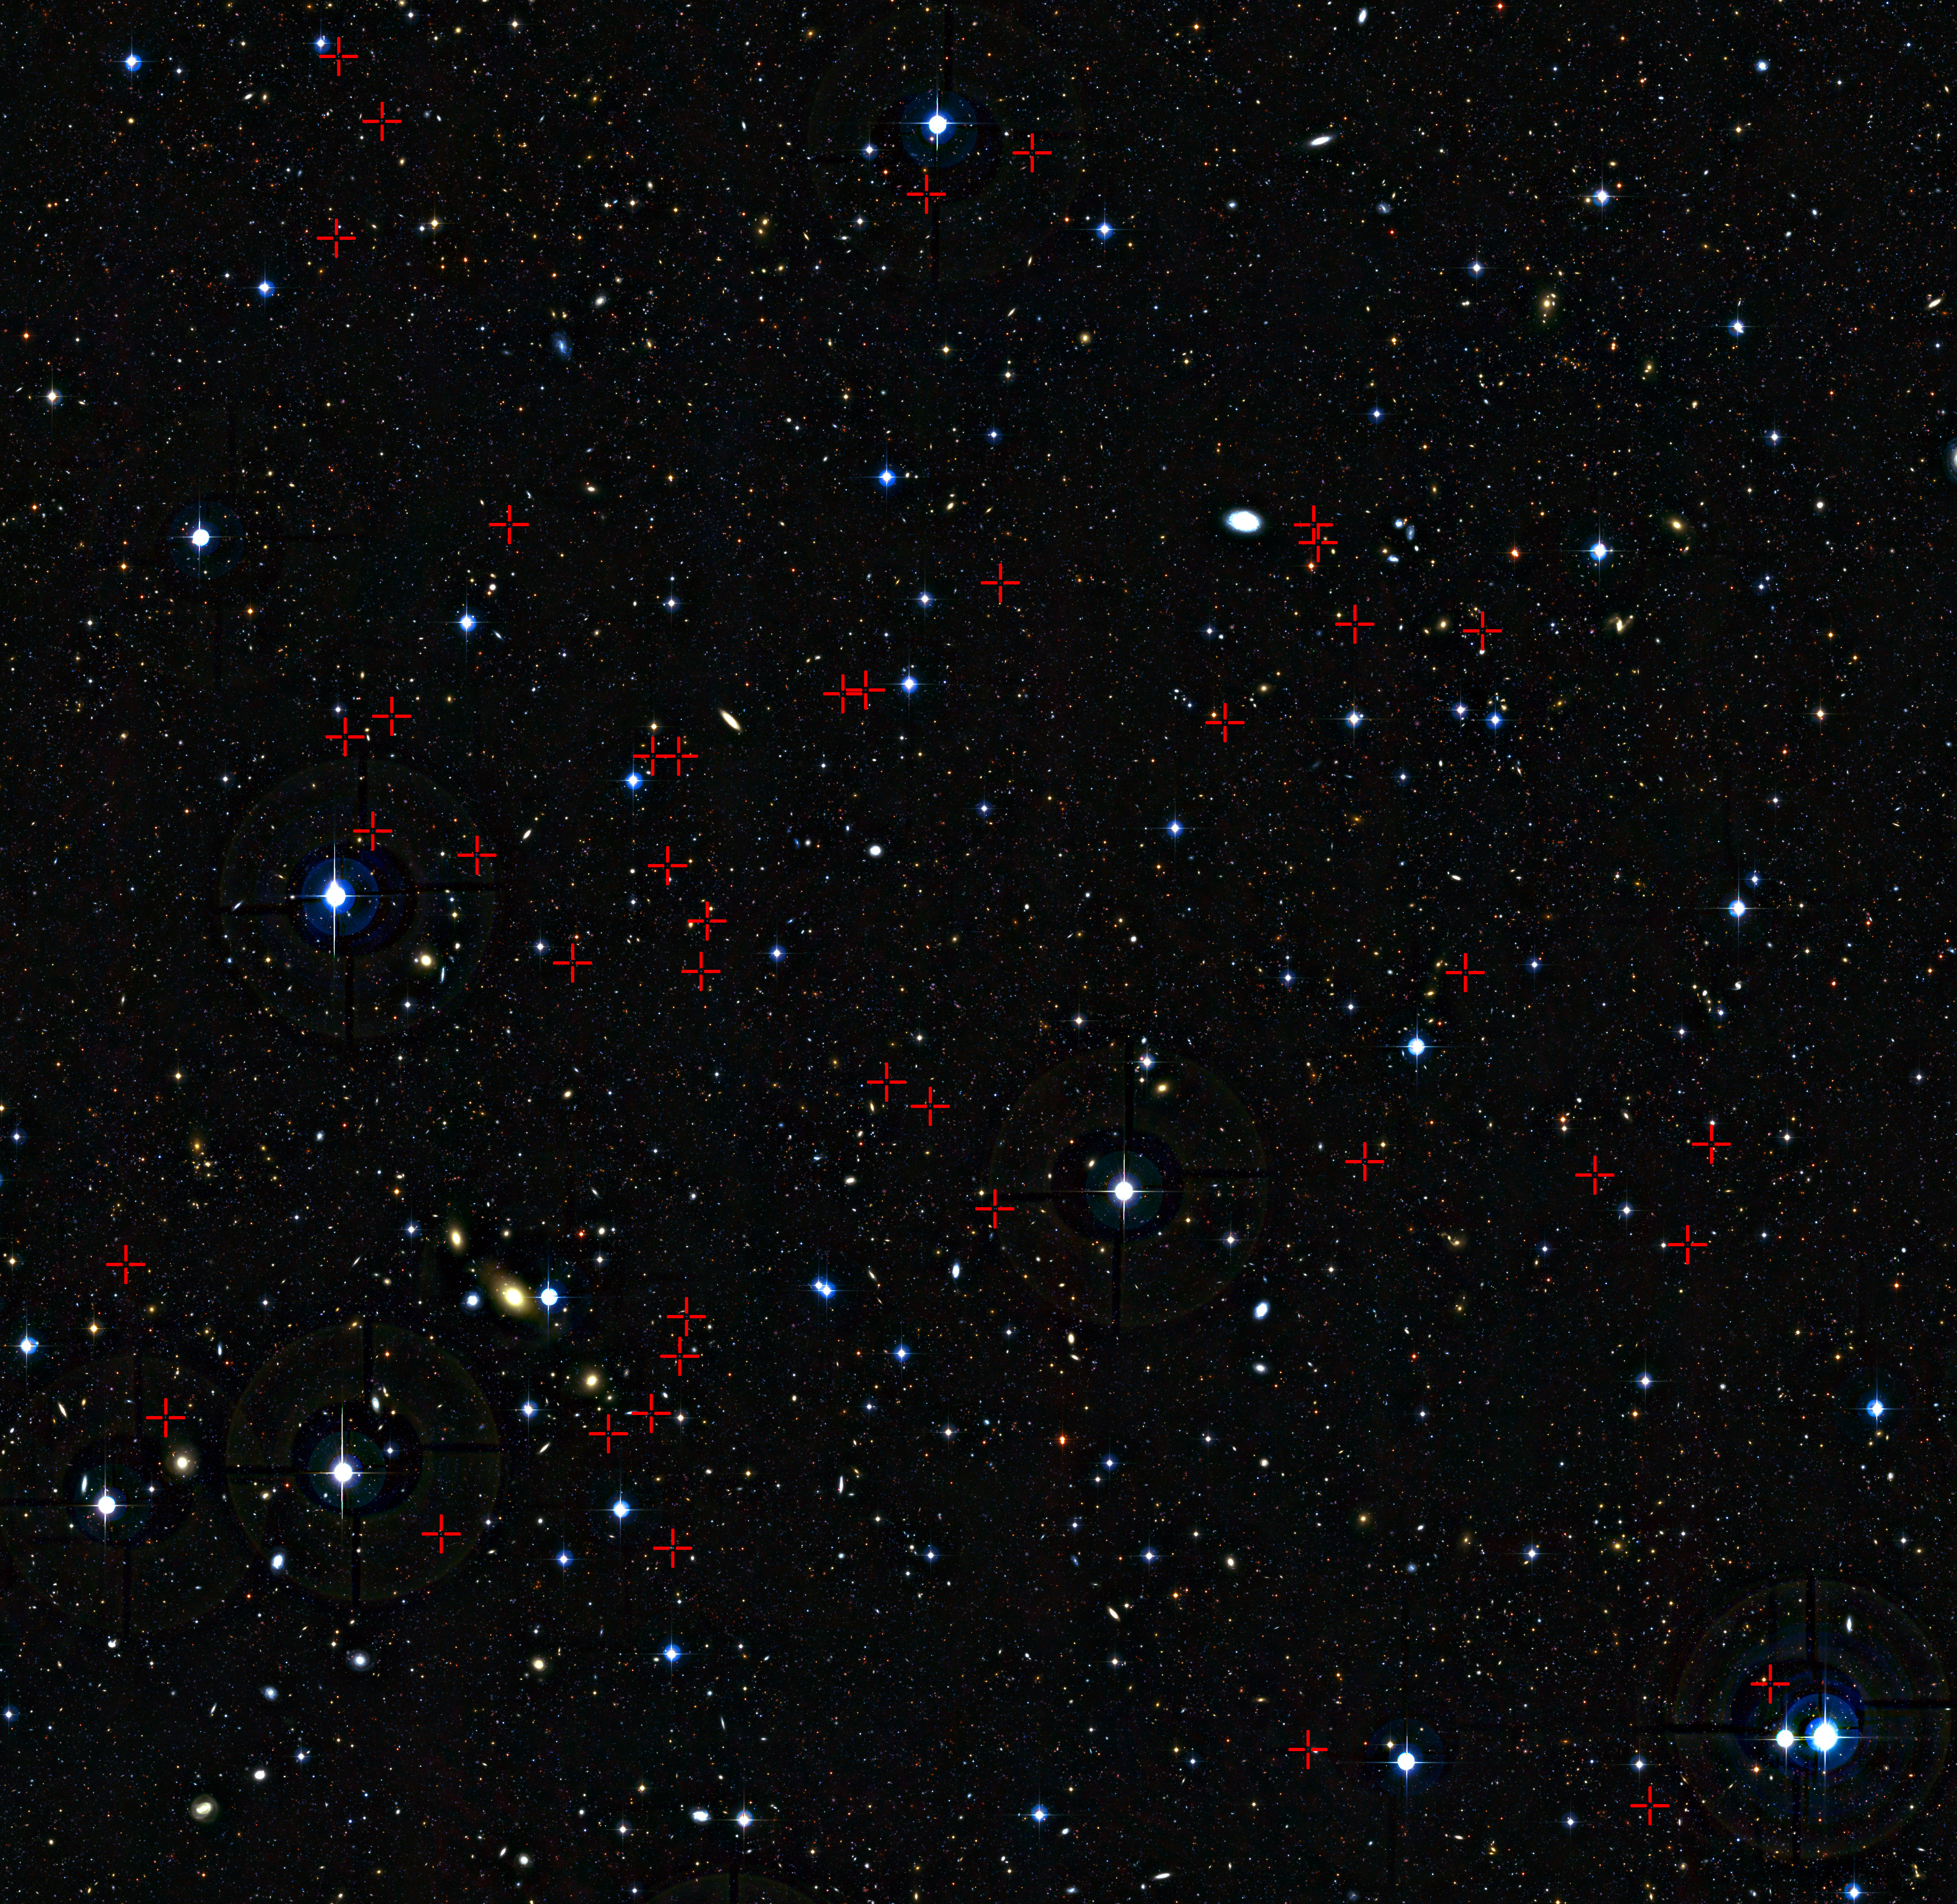

Teenage galaxies in the distant Universe

This deep view of a tiny patch of sky in the constellation of Cetus (The Sea Monster) shows a selection of galaxies, marked with red crosses, that were used in a new survey of the feeding habits of young galaxies as they grew through cosmic time. Each of the tiny blobs, galaxies seen as they were between three and five billion years after the Big Bang, has been studied in detail using ESO’s VLT and the SINFONI instrument.

Credit: ESO/CFHT